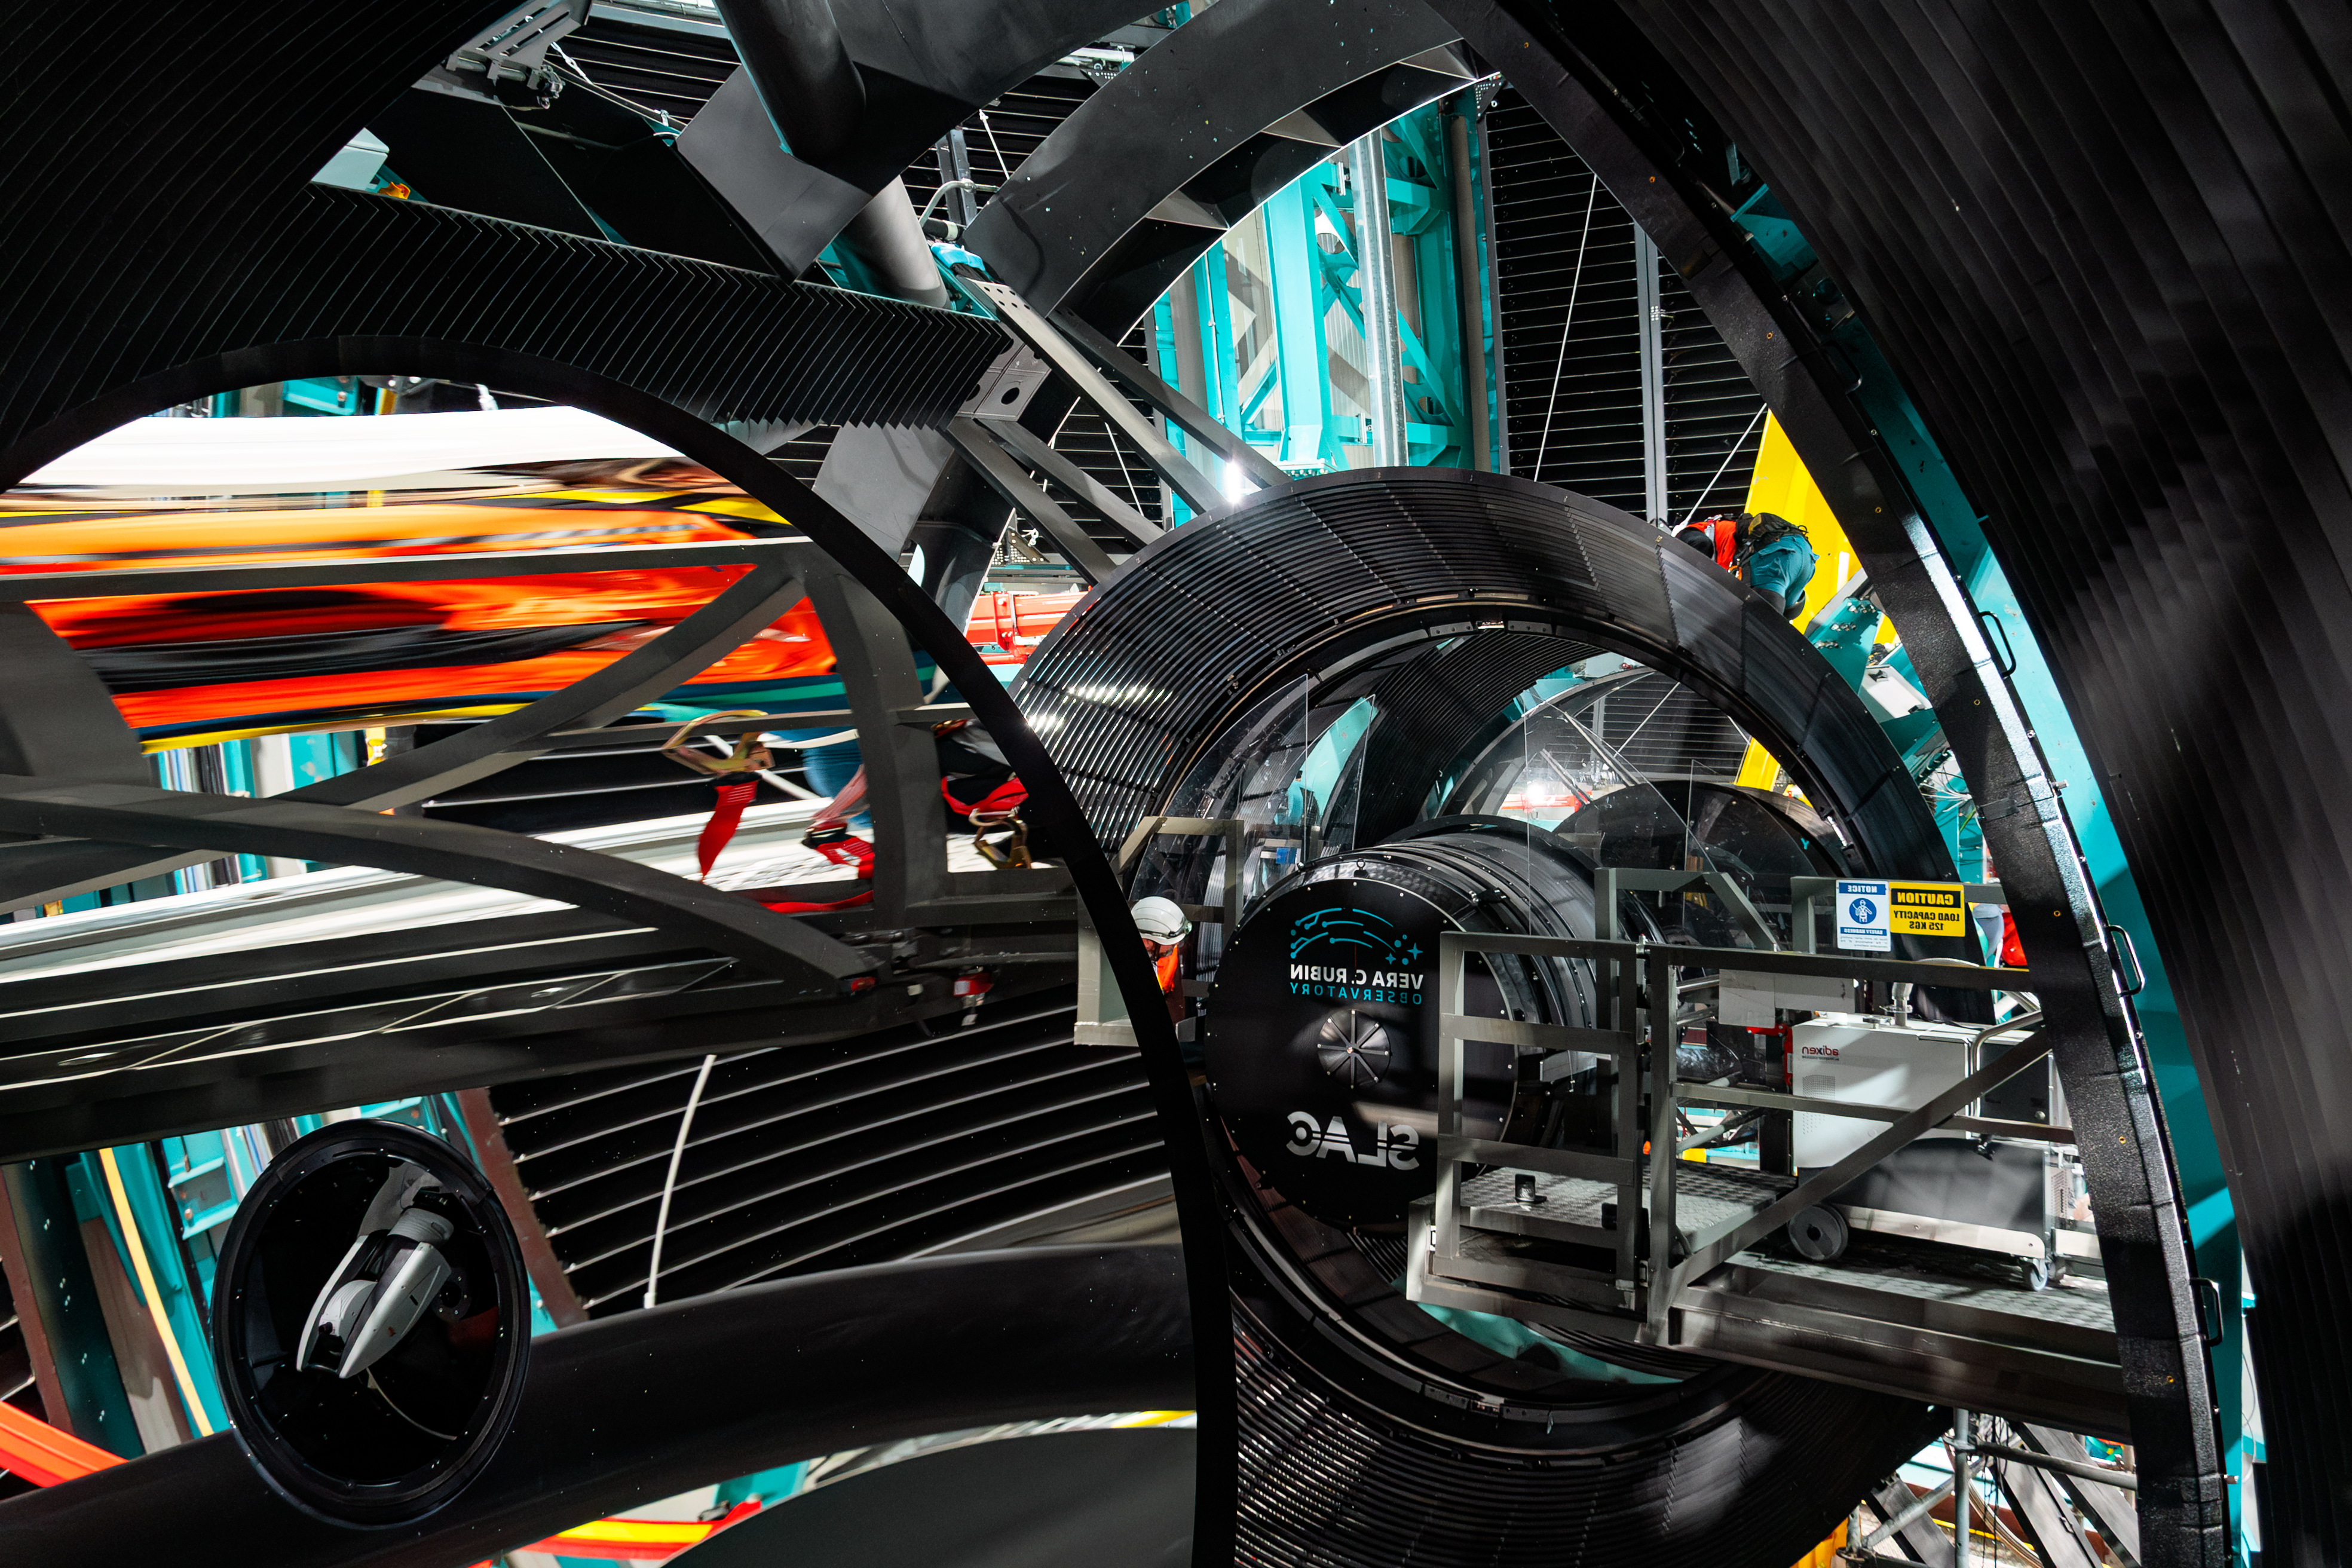

Rubin Camera Installation

The LSST Camera was installed on NSF-DOE Vera C. Rubin Observatory in March 2025.

Credit: RubinObs/NOIRLab/SLAC/NSF/DOE/AURA/B. Quint